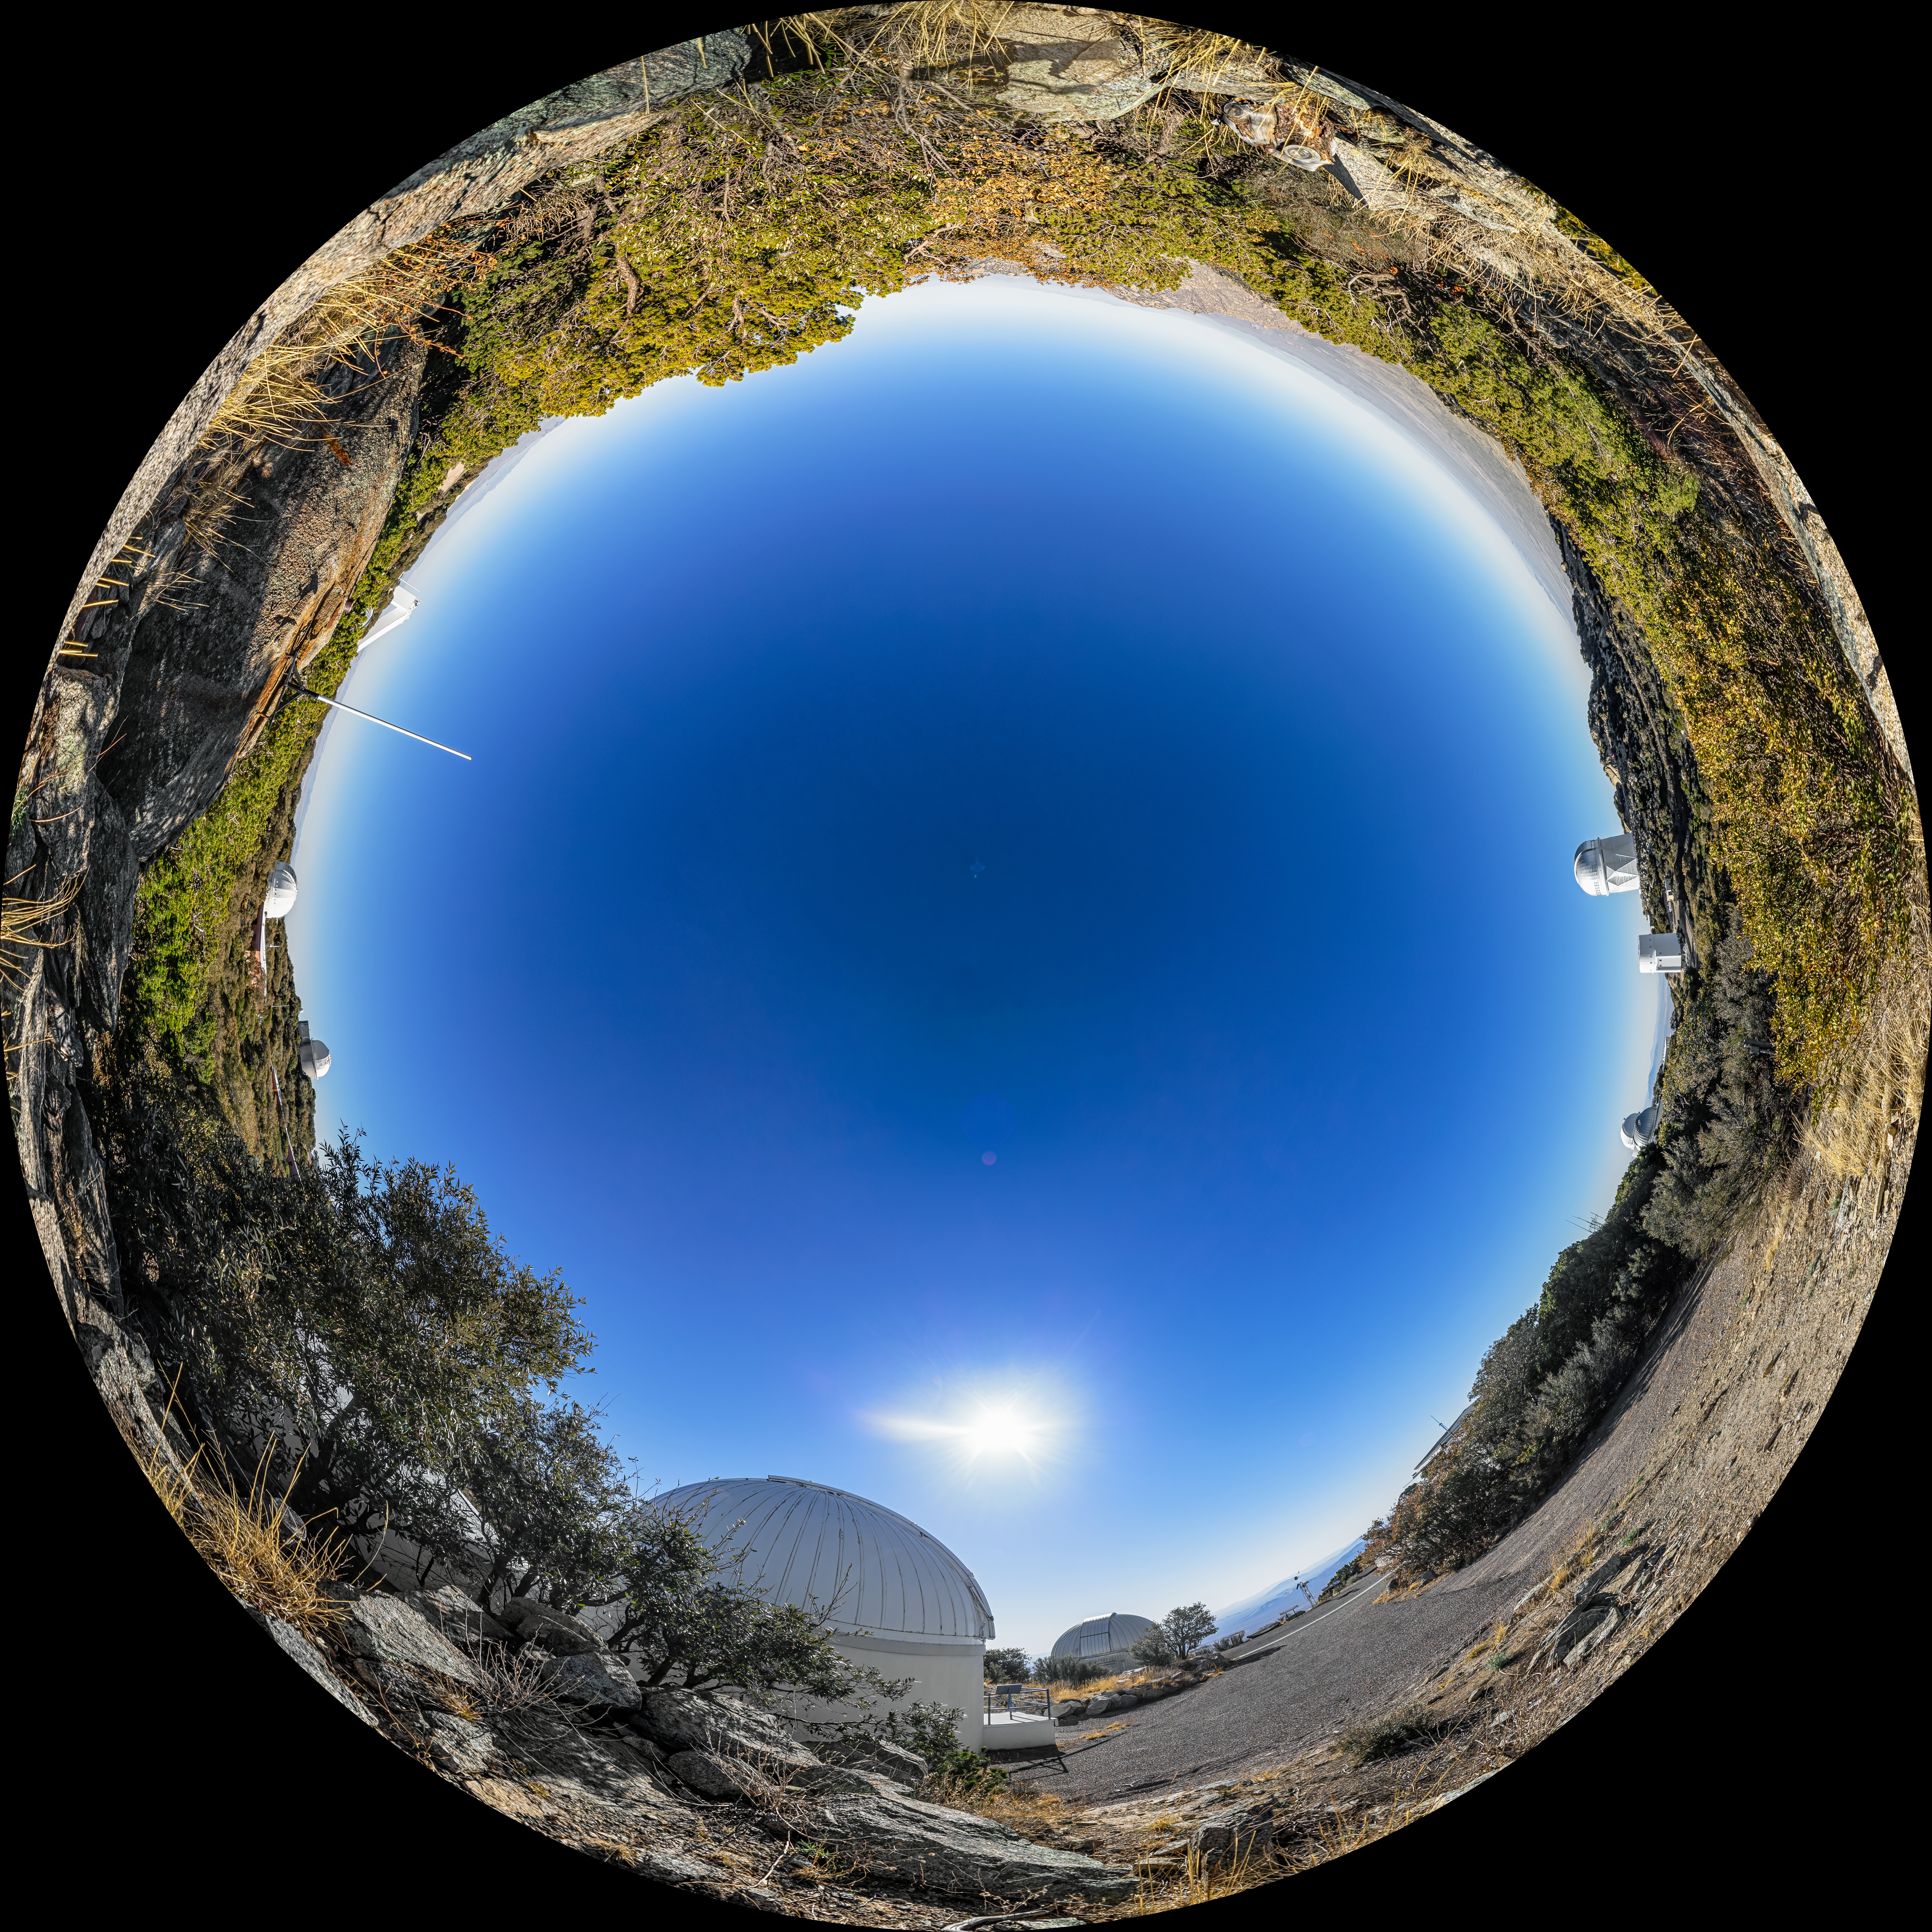

View From Kitt Peak Visitor Center Roll Off Roof Observatory Fulldome

A fulldome snapshot of the view from the Kitt Peak Visitor Center Roll Off Roof Observatory at Kitt Peak National Observatory (KPNO), a Program of NSF NOIRLab, near Tucson, Arizona, showing the SARA Kitt Peak Telescope (foreground), Burrell Schmidt Telescope (background) and distant Nicholas U. Mayall 4-meter Telescope.

A 360 panorama version of this image can be found here.

Credit: KPNO/NOIRLab/NSF/AURA/P. Horálek